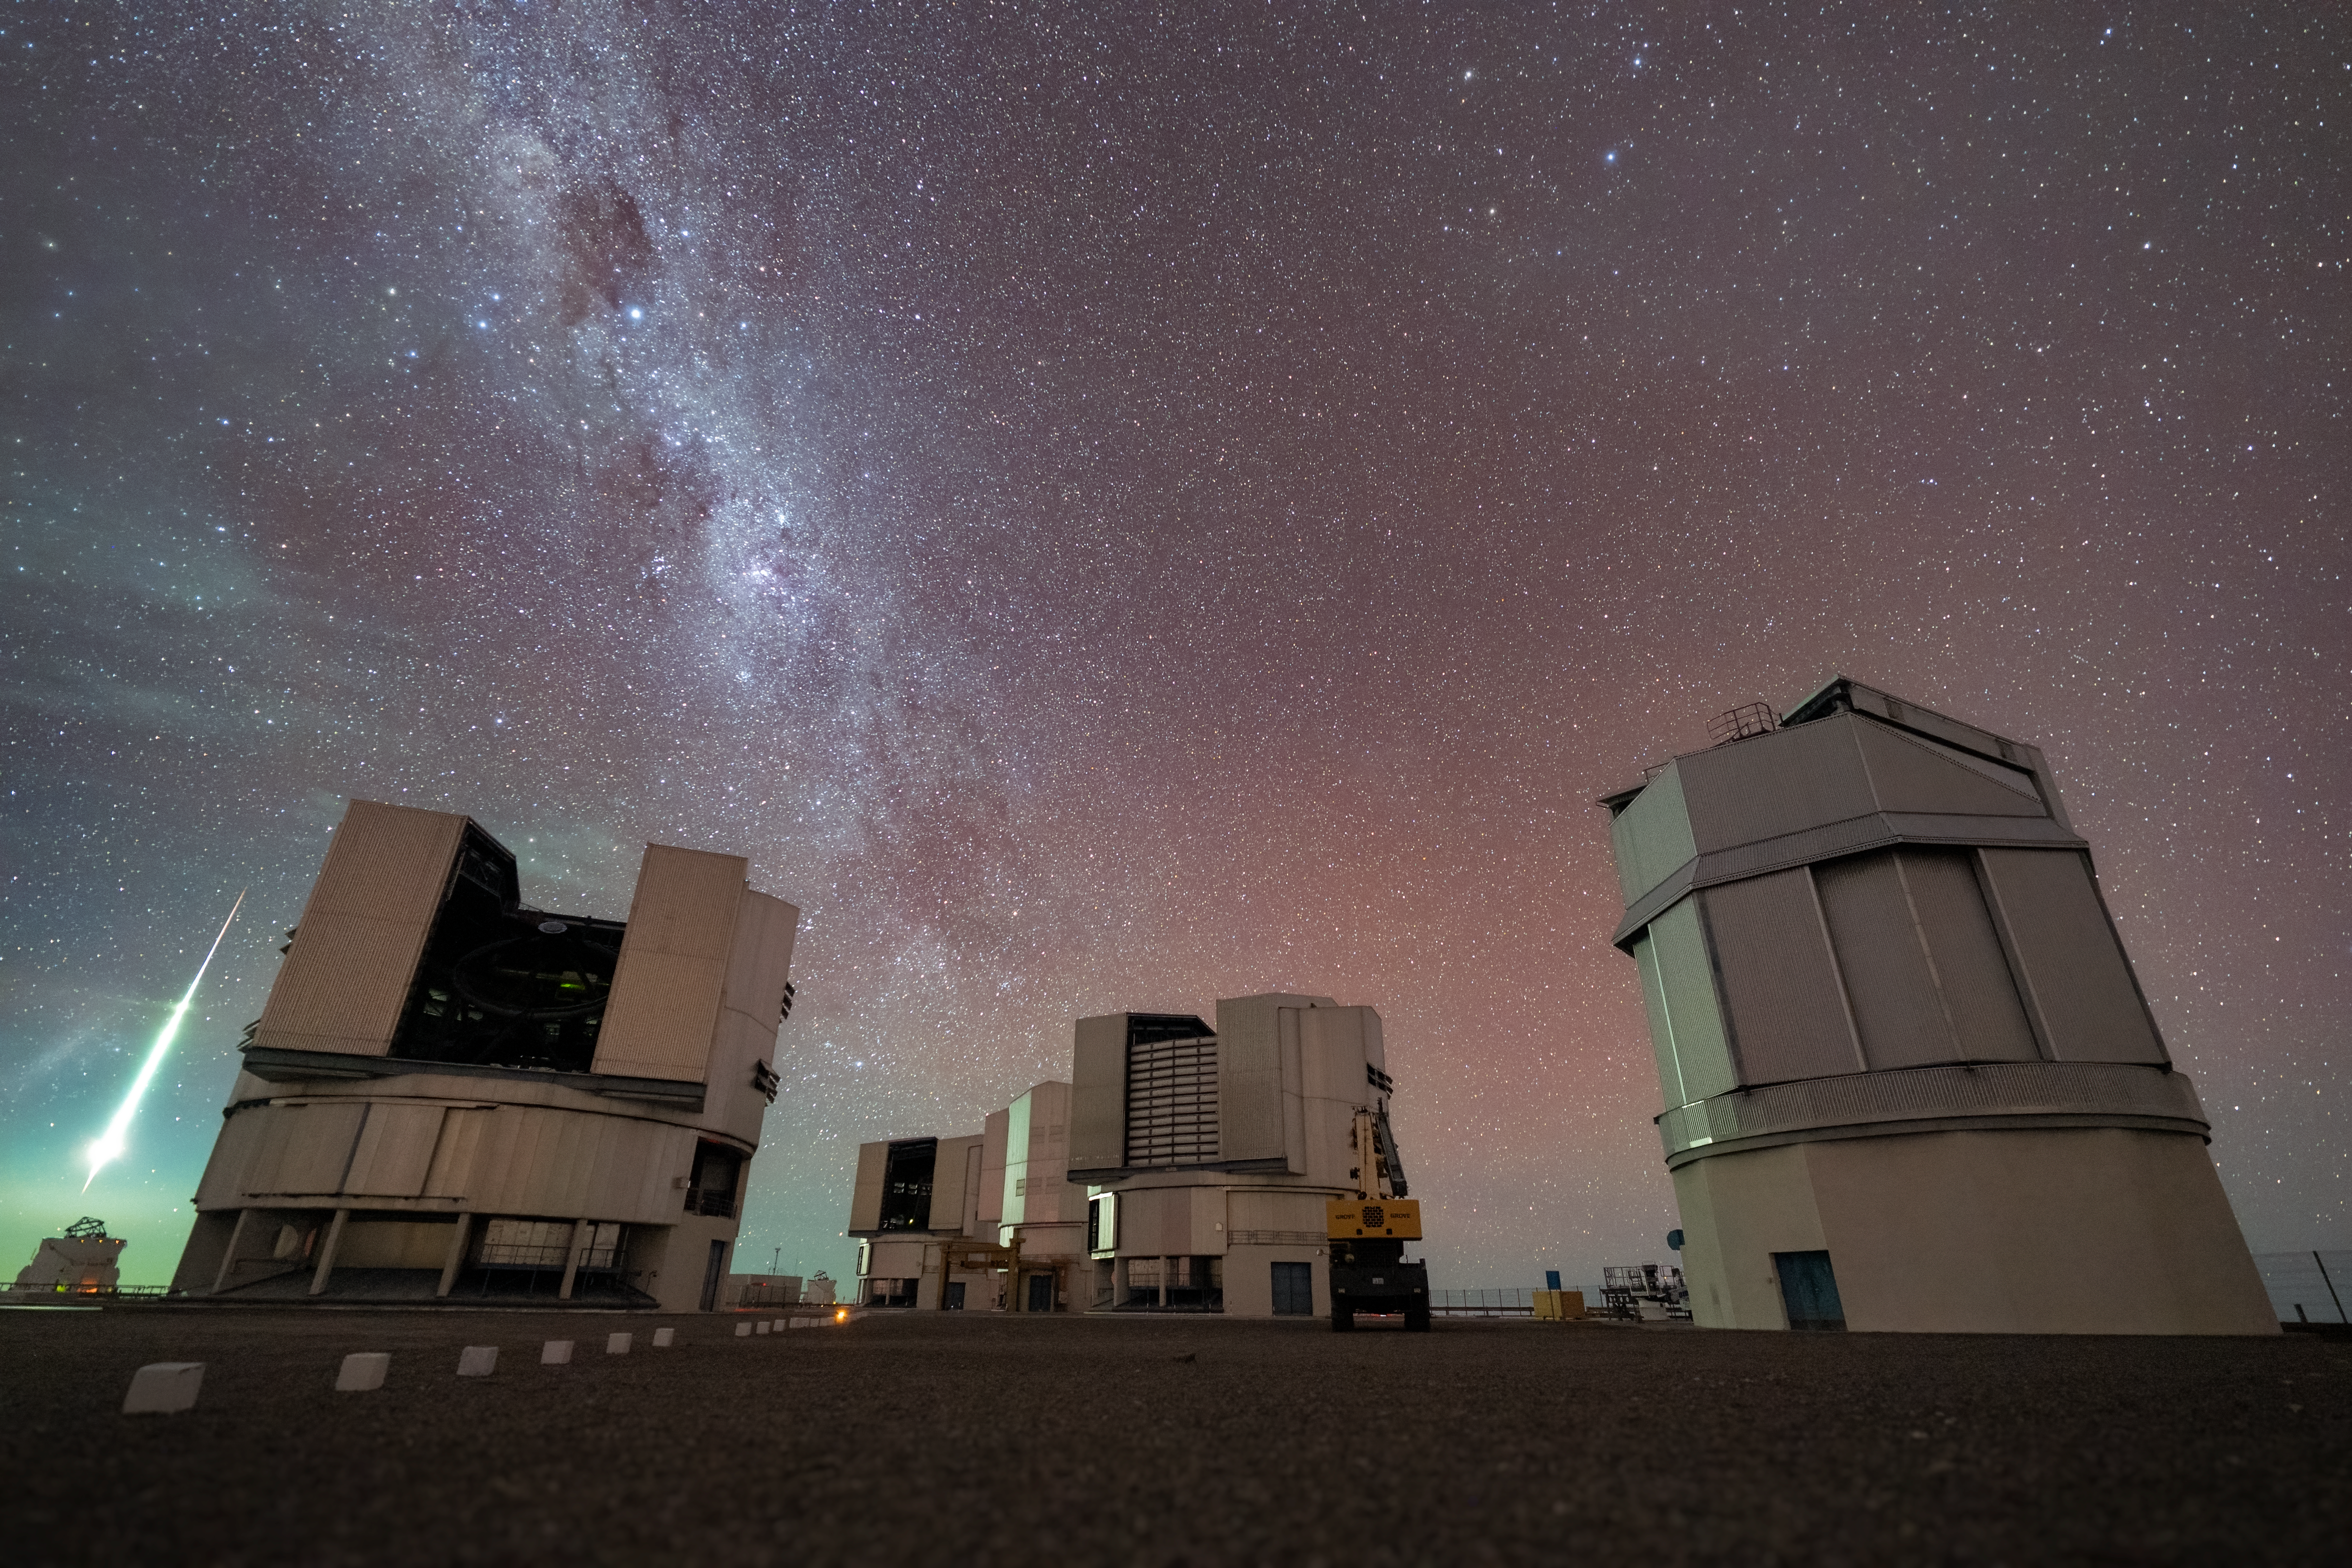

VLT visitor from space

In this striking Picture of the Week, we see the Very Large Telescope (VLT) resting under a blanket of stars at ESO’s Paranal Observatory, lit up by the green glow of a passing meteor. To the right of the four imposing VLT Unit Telescopes, the VLT Survey Telescope completes the scene. As this meteor rockets above one of the VLT’s Auxiliary Telescopes on the far left of the image, the light it emits actually reveals a little bit about this cosmic visitor.

Meteors are caused by smaller bits of asteroids that have broken off in space to form meteoroids; they become meteors when they enter Earth's atmosphere, and meteorites when the hit the ground. As they pass through our atmosphere, the friction between the meteors’ rocky surfaces and the atmosphere heats it up, releasing and ionising atoms that catch alight, causing a bright tail to streak across the sky. The faster and bigger the meteor, the brighter the tail, while the colour indicates what atoms are ionising. In this example, greenish streaks suggest that this meteor might have some magnesium contained in its mix of burning stuff.

Credit: ESO/N. Schafer